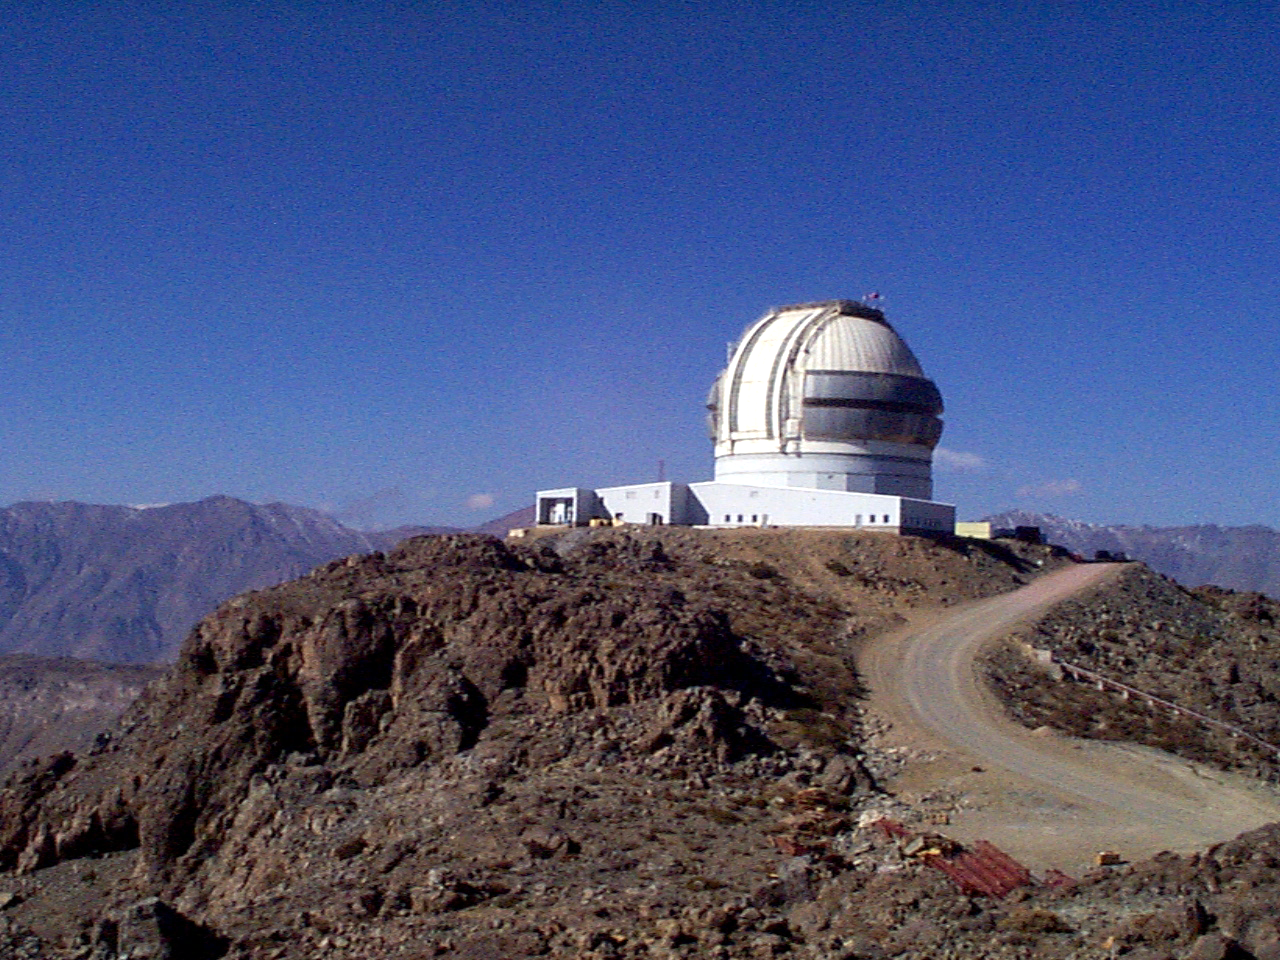

Gemini South, Cerro Pachon

Progress at the Chilean site at Cerro Pachon, September 2nd, 1998. Taken by a digital camera on-site.

Credit: NOIRLab/NSF/AURA